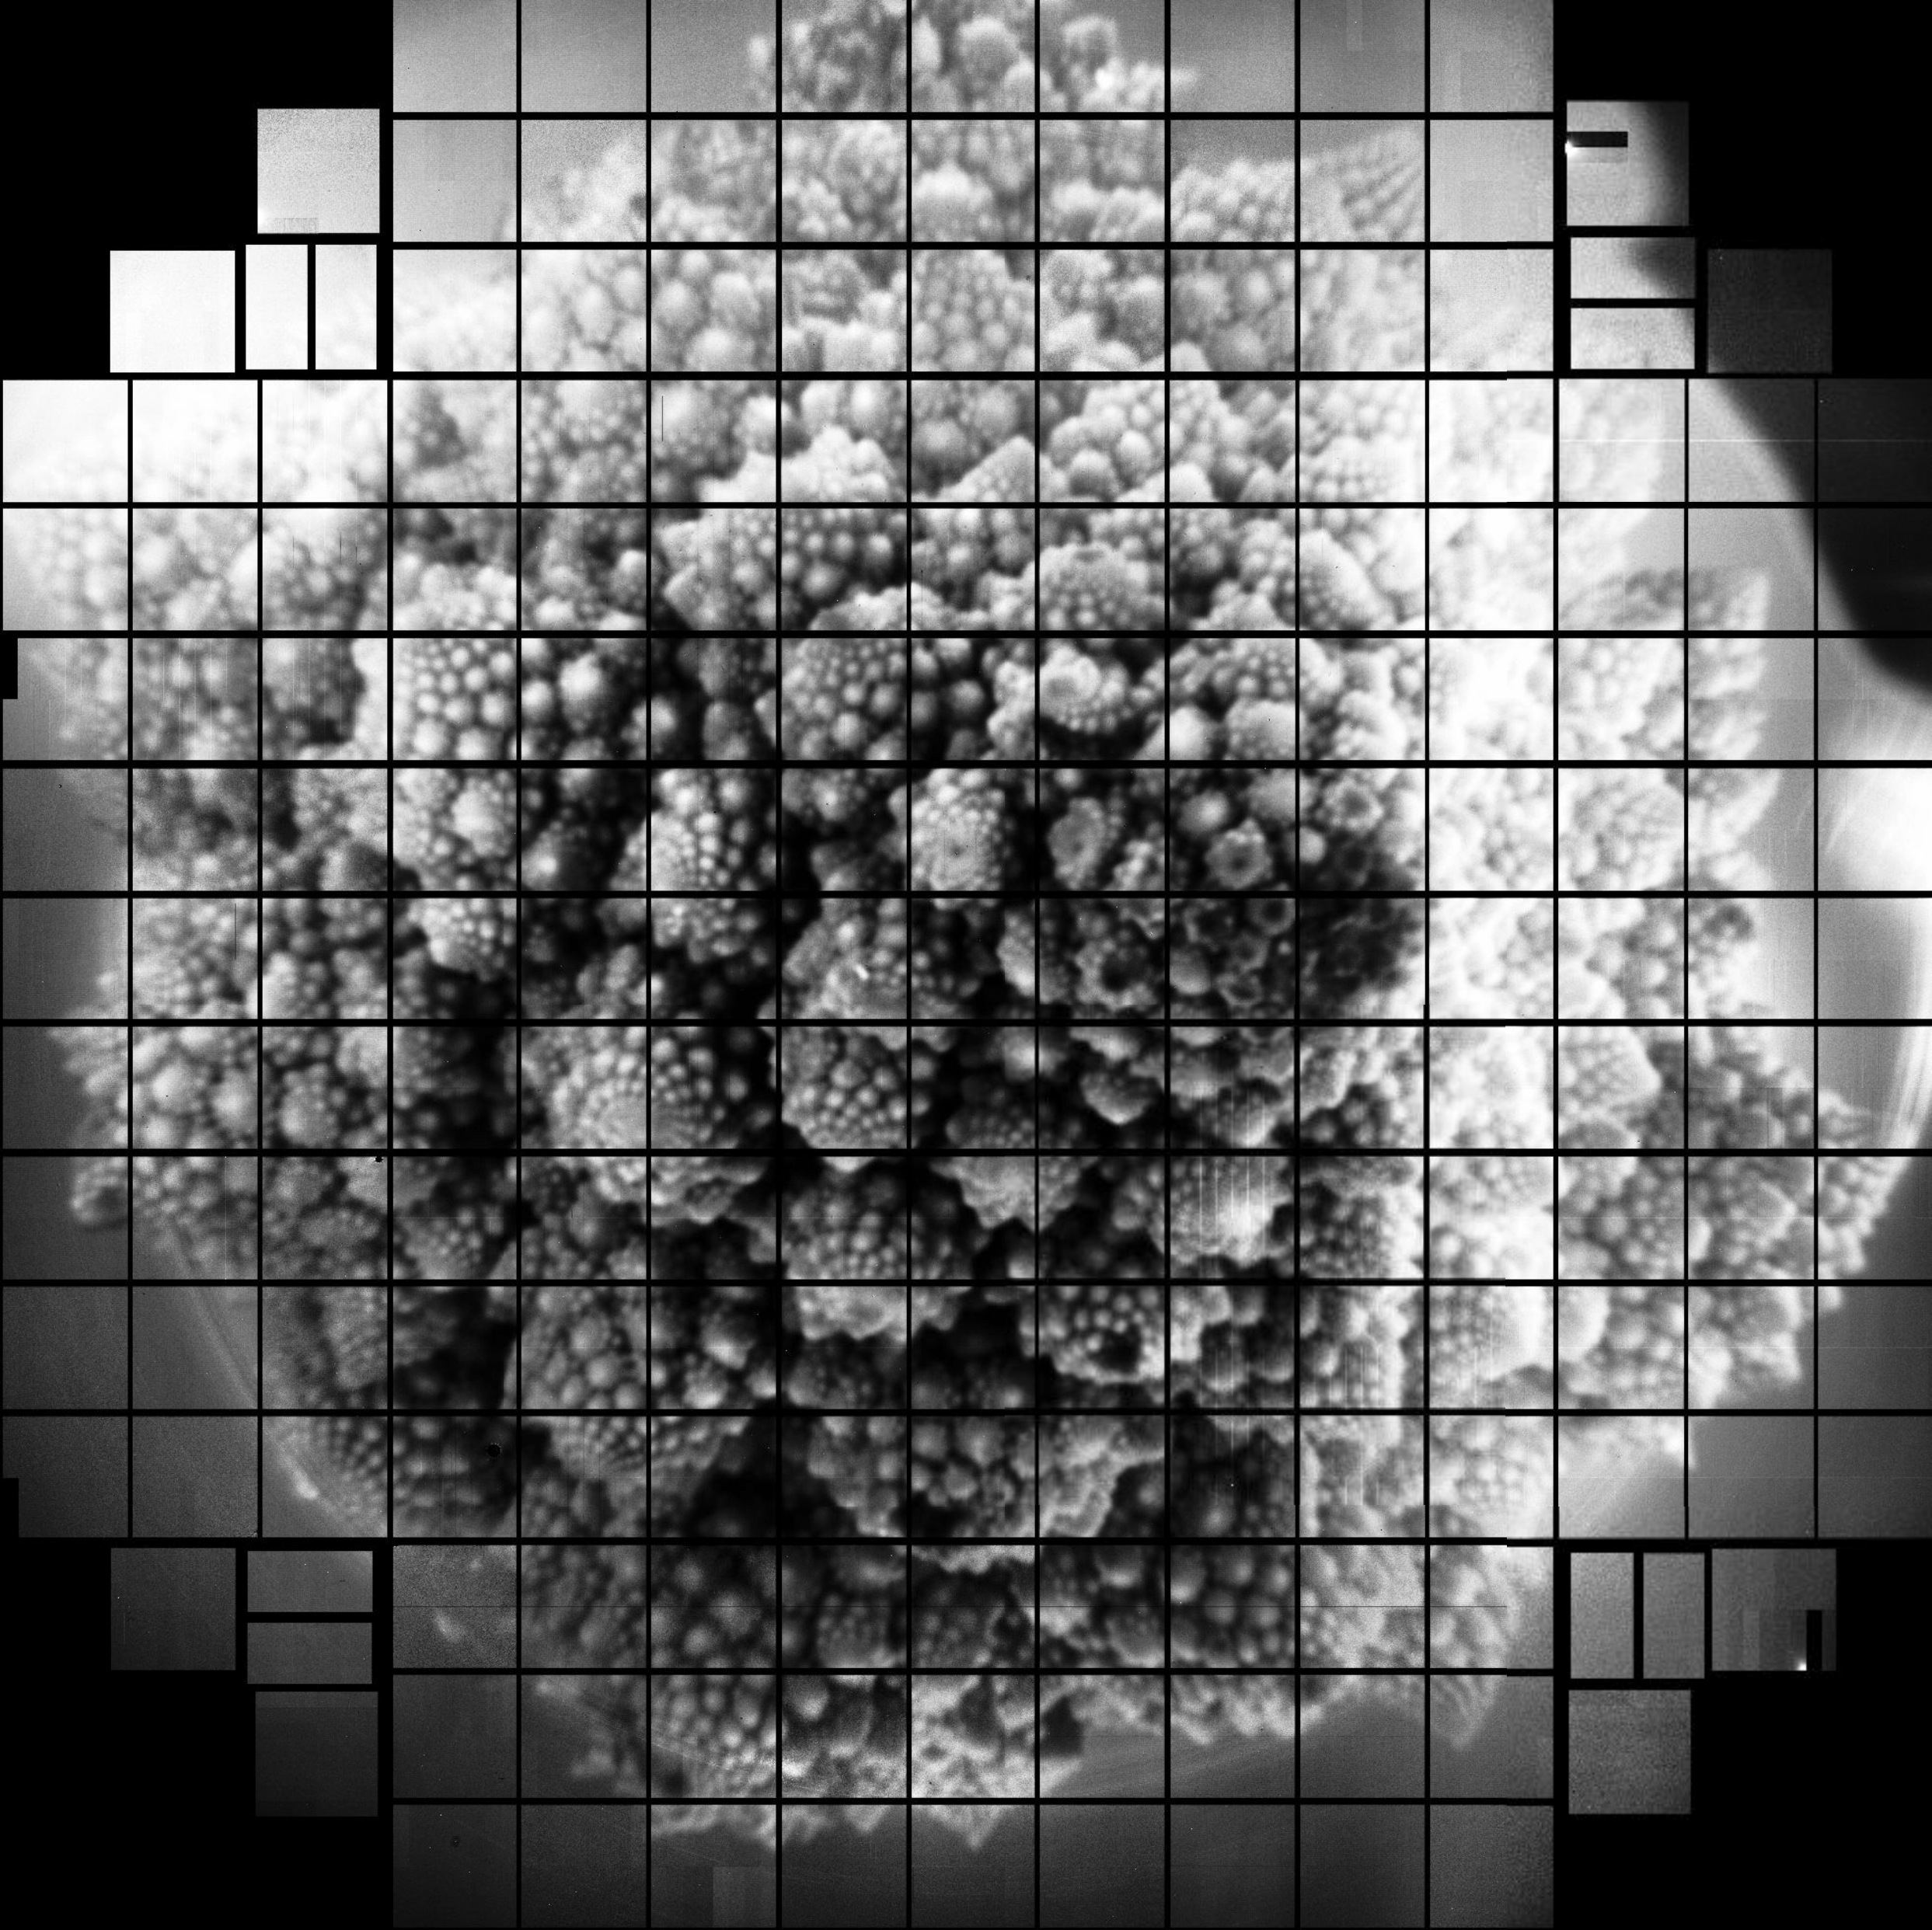

LSST Camera Imaging Sensors First Digital Photos

The Rubin Observatory LSST Camera team at SLAC National Accelerator Laboratory has released the first 3200 megapixel digital photos taken using the array of imaging sensors that will be integrated into the LSST Camera. These are the largest images ever captured in single shots, and they are a successful test of the LSST Camera’s focal plane, which was completed at SLAC in January 2020.

Credit: LSST Camera Team/SLAC National Accelerator Laboratory/RubinObs/NOIRLab/SLAC/NSF/DOE/AURA